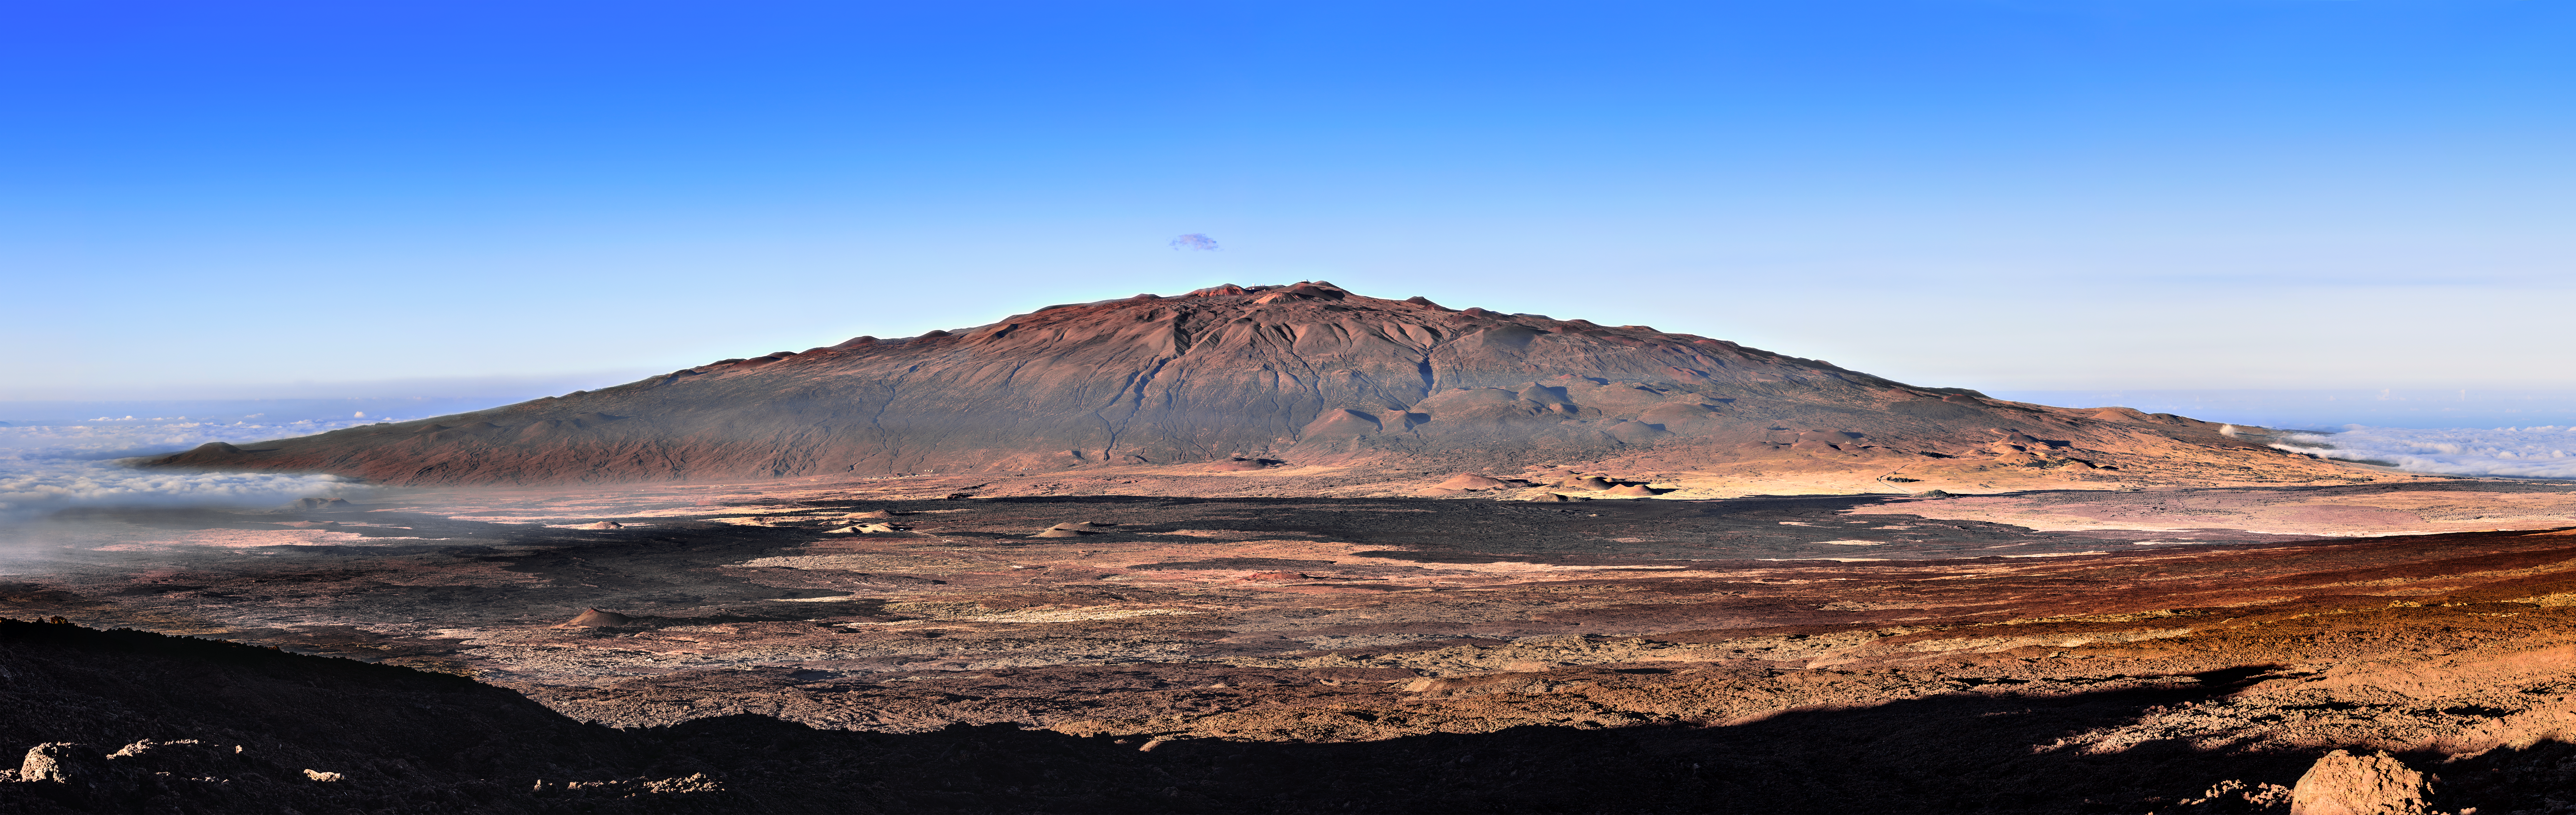

Maunakea Above the Clouds

Typically, our Images of the Week feature observatories, starry night skies, or images captured by telescopes — not blazing blue skies! This image features the glorious Maunakea in Hawai‘i, where the Gemini North telescope, one half of Gemini Observatory, a Program of NSF NOIRLab, is fortunate enough to have its home. You can see Gemini North if you zoom in on the summit. Maunakea is a dormant volcano that peaks over 4000 meters (13,000 feet) above sea level. Its great height means that different locations on its slopes enjoy very different climates. The summit, for example, is arid and very cold. The gentle slopes also minimize the amount of turbulent air passing over the summit. These conditions, in conjunction with the spectacularly cloud-free skies at the volcano’s summit caused by an inversion layer in the air, create an ideal environment for observing, whether with eyes or electronics.

Credit: International Gemini Observatory/NOIRLab/NSF/AURA/J. Chu